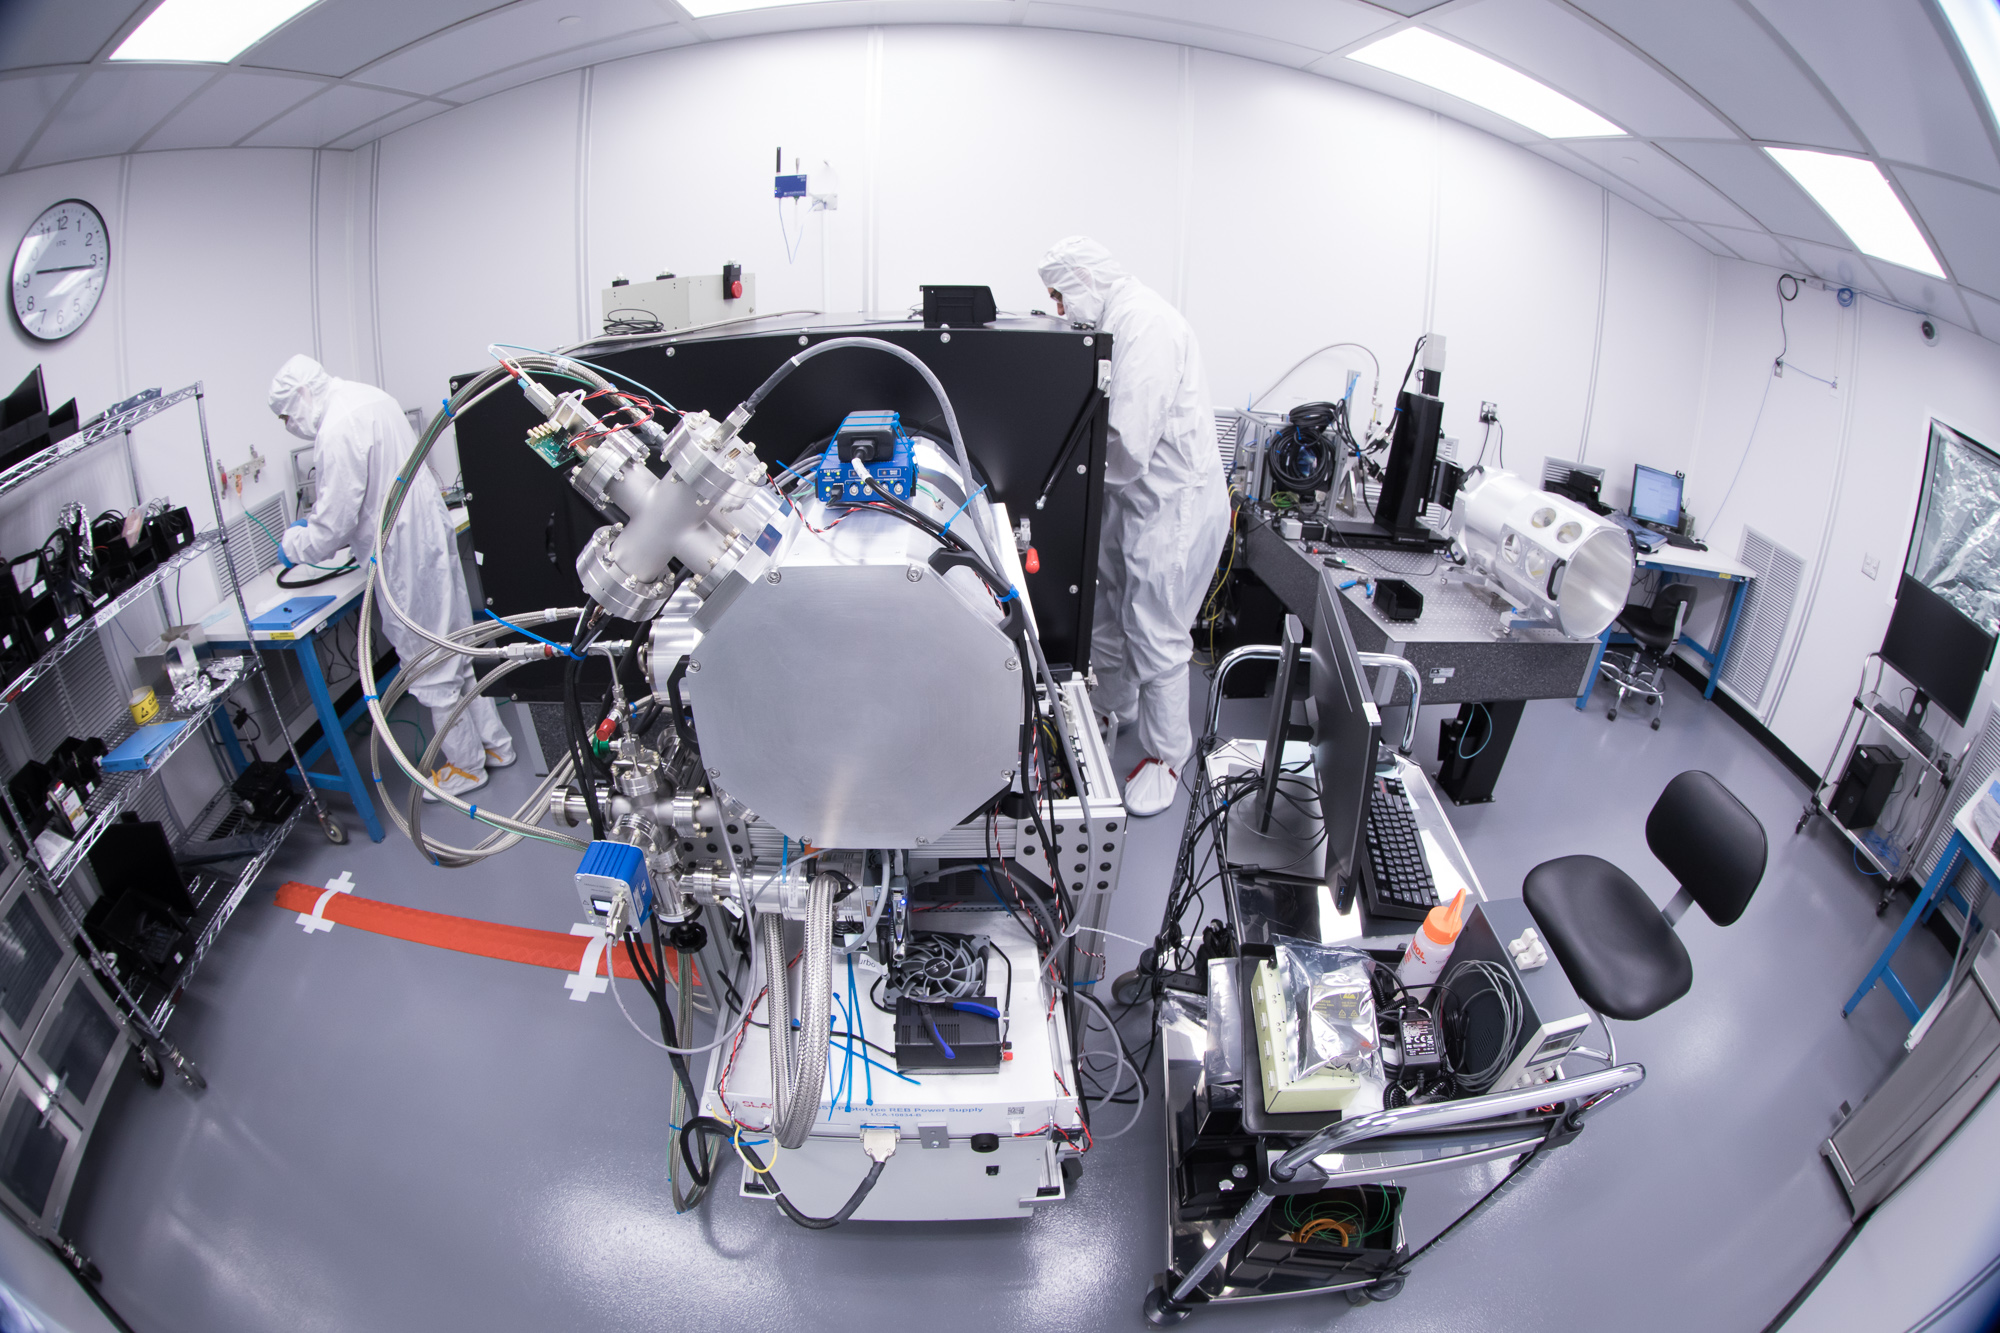

Summit Visit November 2017

Work is underway in the LSST camera cleanroom where the SLAC camera team have begun testing a raft of CCDs inside a scaled-down version of the LSST cryostat. (pictured: Aaron Roodman and Stuart Marshall)

Credit: Andy Freeberg/SLAC National Accelerator Laboratory